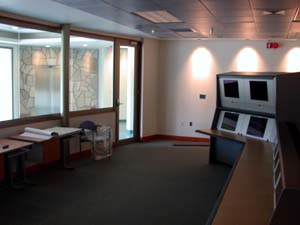

The Gemini South sea-level control room

The Gemini South sea-level control room, which is currently being integrated into Gemini South operations.

Credit: International Gemini Observatory/NOIRLab/NSF/AURA